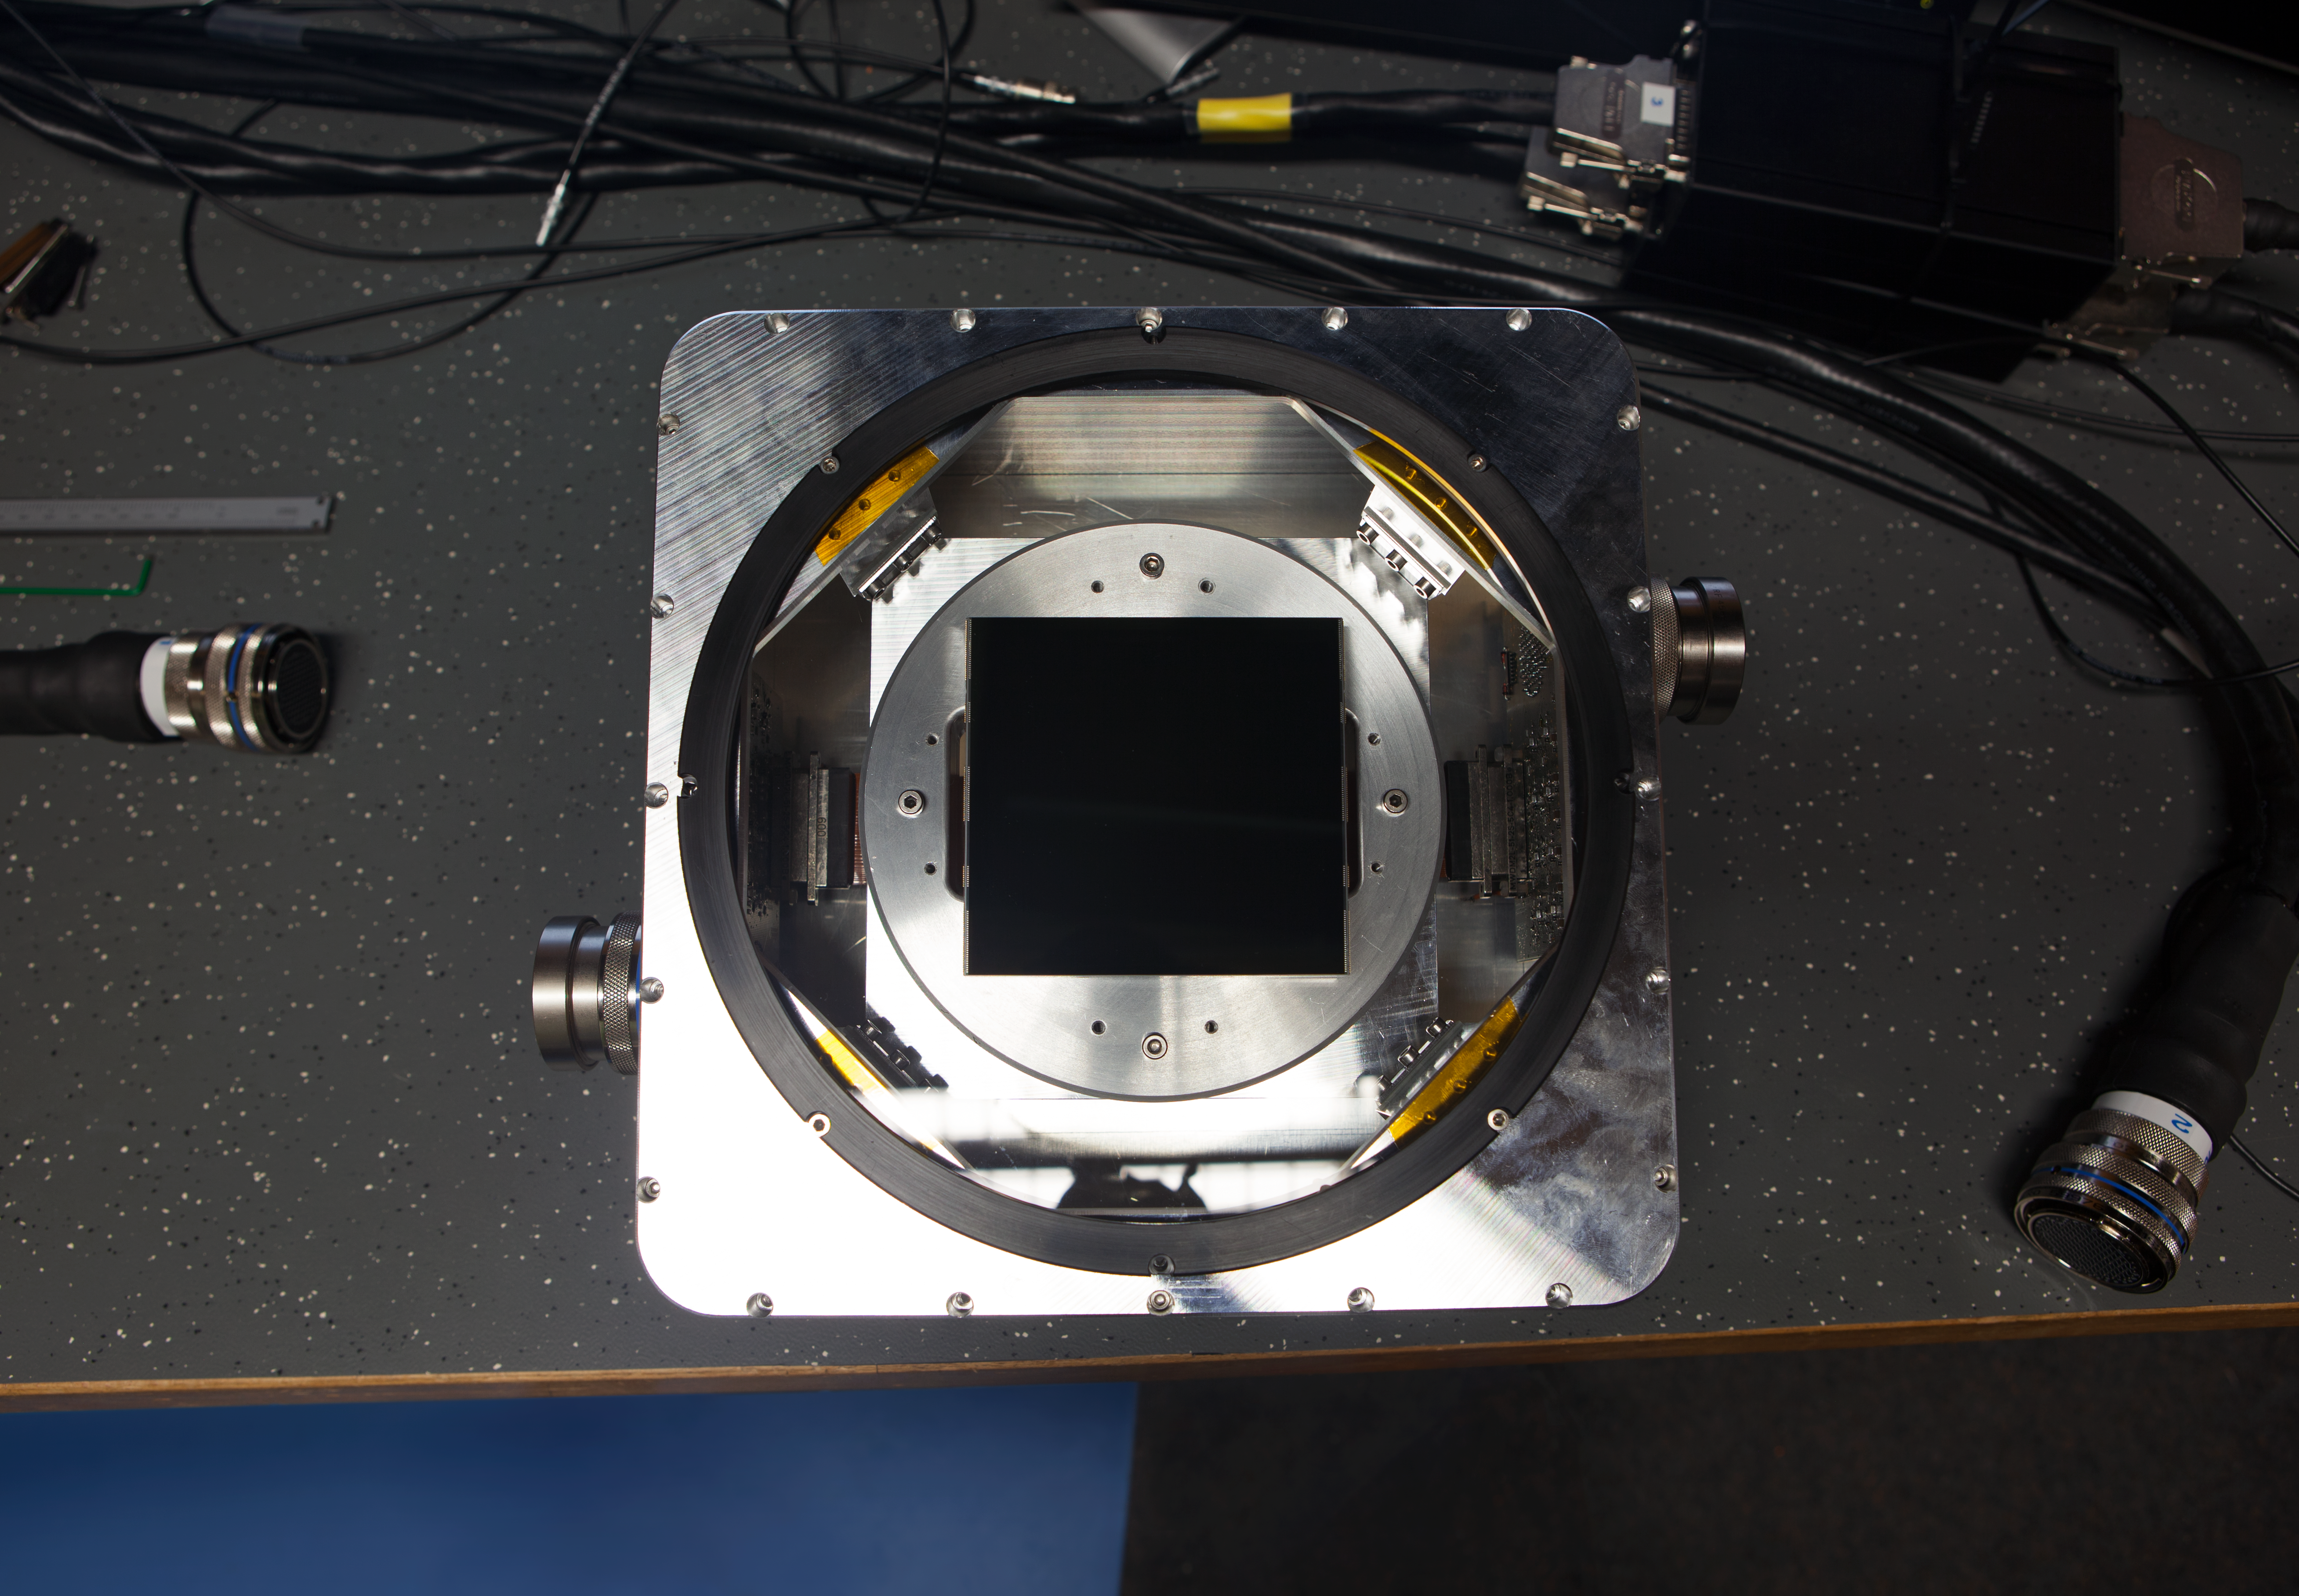

One of the test CCD detectors for the ESPRESSO instrument

This picture shows an engineering sample of one of the CCD detectors to be used in the cameras of the ESPRESSO instrument. These very large CCD samples were provided by the company e2v and have more than 80 million pixels over an area 92 x 92 millimetres.

Credit: ESO/ESPRESSO Consortium/e2v